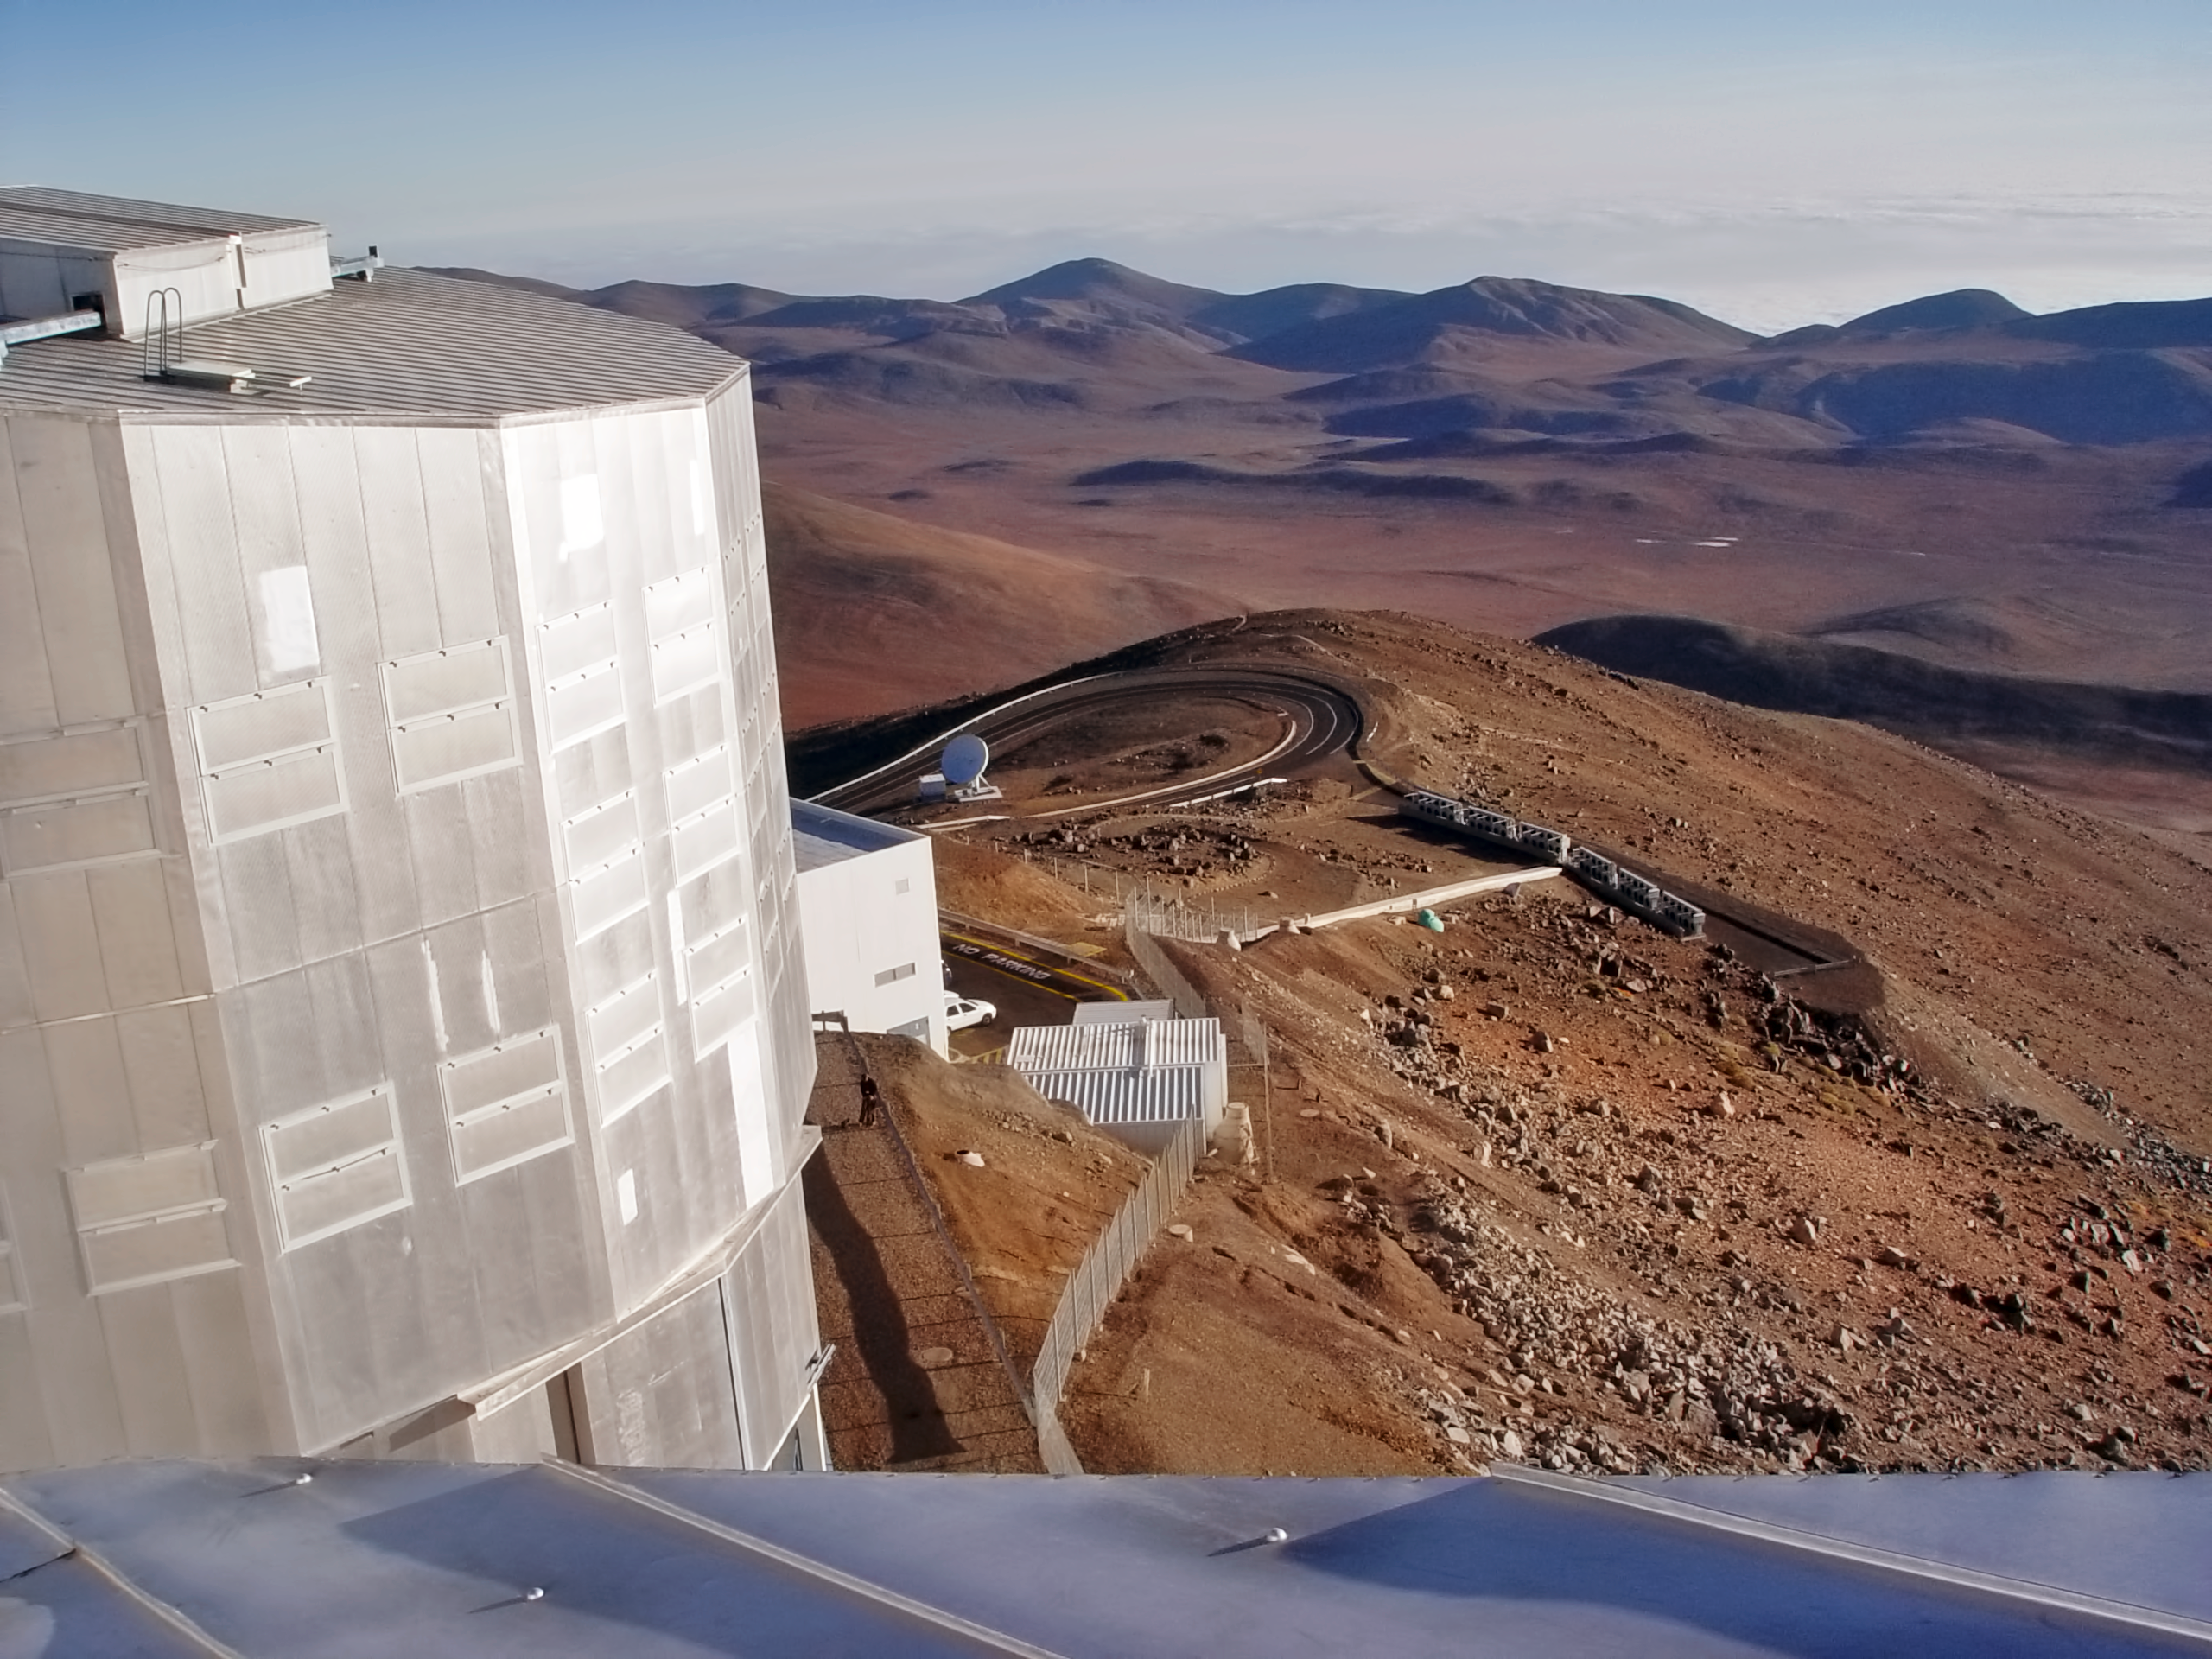

View above a VLT Unit Telescope

View from the top of one of ESO´s VLT 4 Unit Telescopes.

Credit: ESO